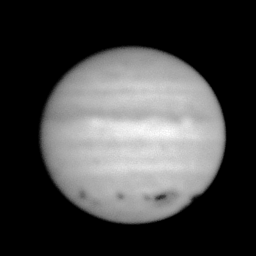

Planet Jupiter, after impact with Comet SL9

This frame of the planet Jupiter was taken in July 1994, after the planet's collision with comet Shoemaker-Levy 9. (Compare this to an image taken before the impact in early July.)

It is somewhat rare to observe an object as bright as Jupiter with a 4-meter-class telescope like the WIYN, but the WIYN imager is able to open its shutter for only one tenth of a second. Other telescopes on Kitt Peak have a minimum exposure time of one second, which would have resulted in a completely saturated image. It is fortunate that such a short exposure was possible, not only to avoid saturation, but also because the telescope at that time was still being built and was not capable of tracking (i.e., following an object across the sky as the Earth rotates under us).

July is not usually a good month for observing from Kitt Peak, due to the summer monsoon season, and, predictably with something as exciting as a comet-planet collision happening, 1994 was as bad as ever. On most nights the sky was completely opaque: on July 22nd, however, we managed to find a few holes with more limited cloud cover and take a few frames. The exposure time here was two-tenths of a second, so the picture should have been twice as bright. It wasn't, which will give you some idea of the cloud cover through which the WIYN telescope had to peer. As you might expect, for much the same reasons the "seeing" in this image is 1.4 arc seconds. Nevertheless, the impact "scars" are quite easy to see.

This image has been "flattened", so that it has about the same brightness all the way across the planet's disk: normally, pictures of planets are much dimmer near the edges (due to physics, of course, not due to bad picture taking).

Further information about the comet/planet "event" is available via the NOAO home page.

Credit: WIYN/NOIRLab/NSF